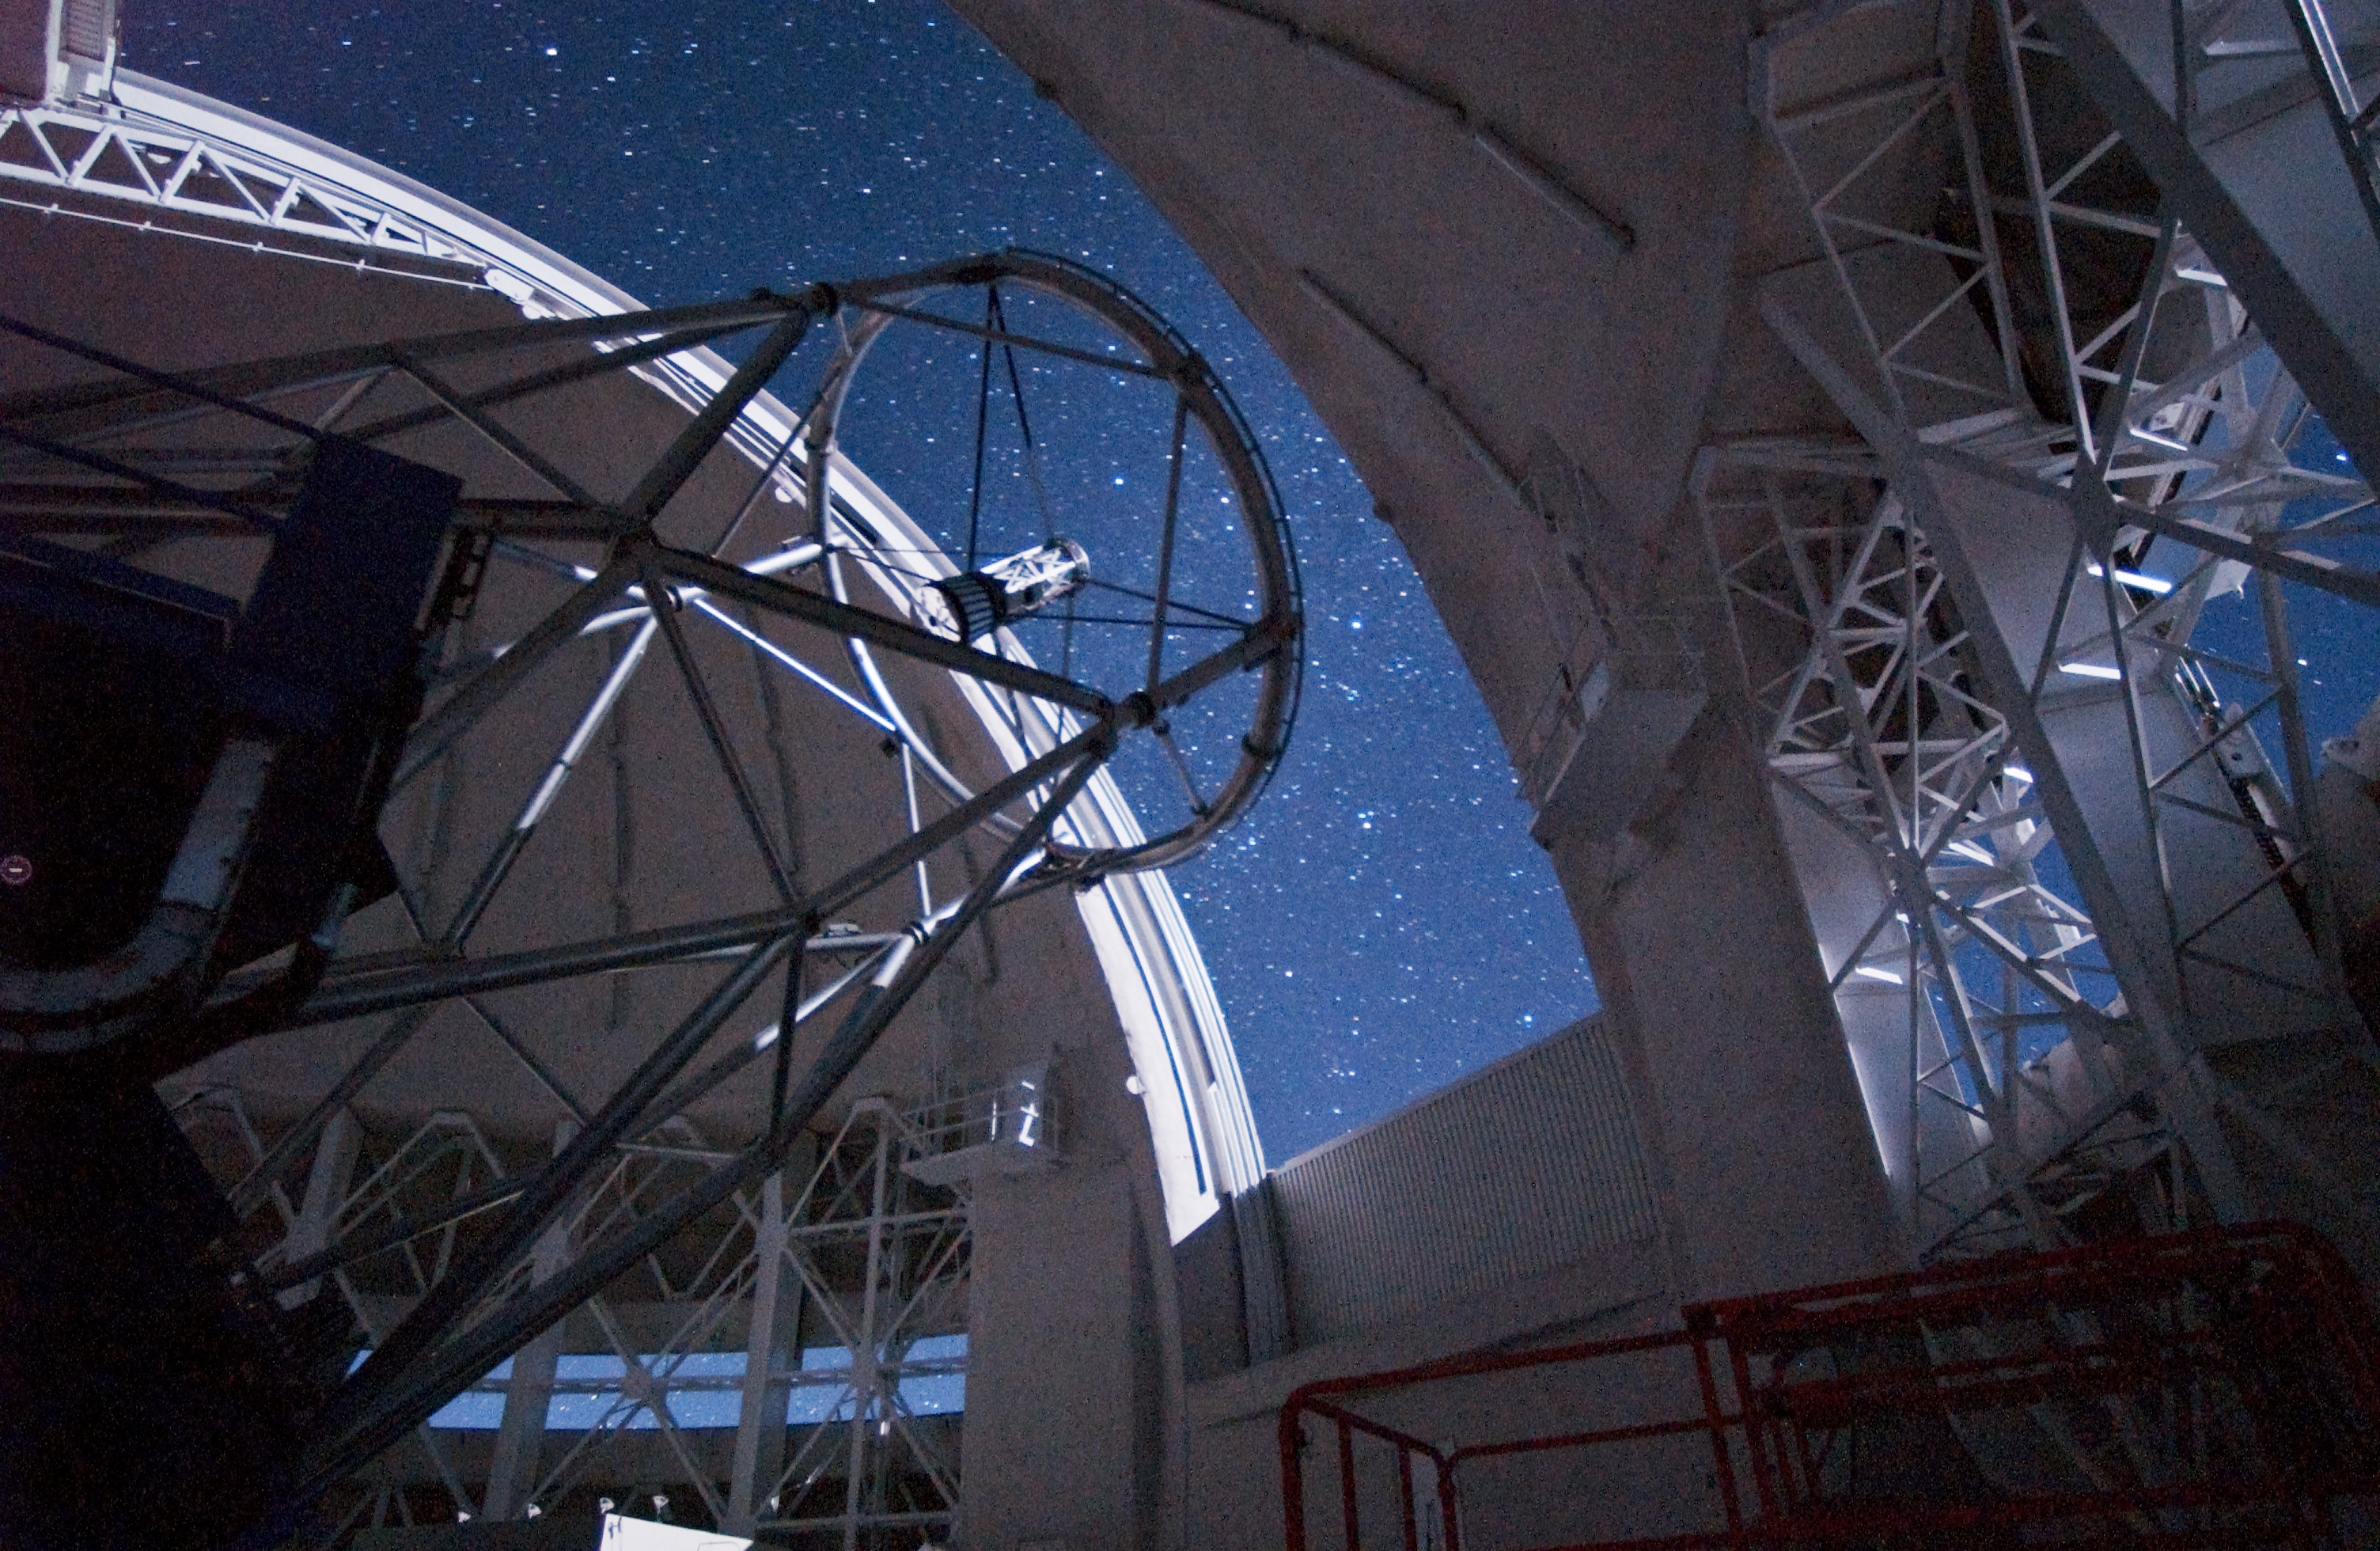

Gemini North Truss in Moonlight

A one-minute exposure of the interior of the Gemini North telescope by moonlight showing the 7story high telescope structure as well as the large wind vents for keeping the air inside the dome thermally stable.

Credit: International Gemini Observatory